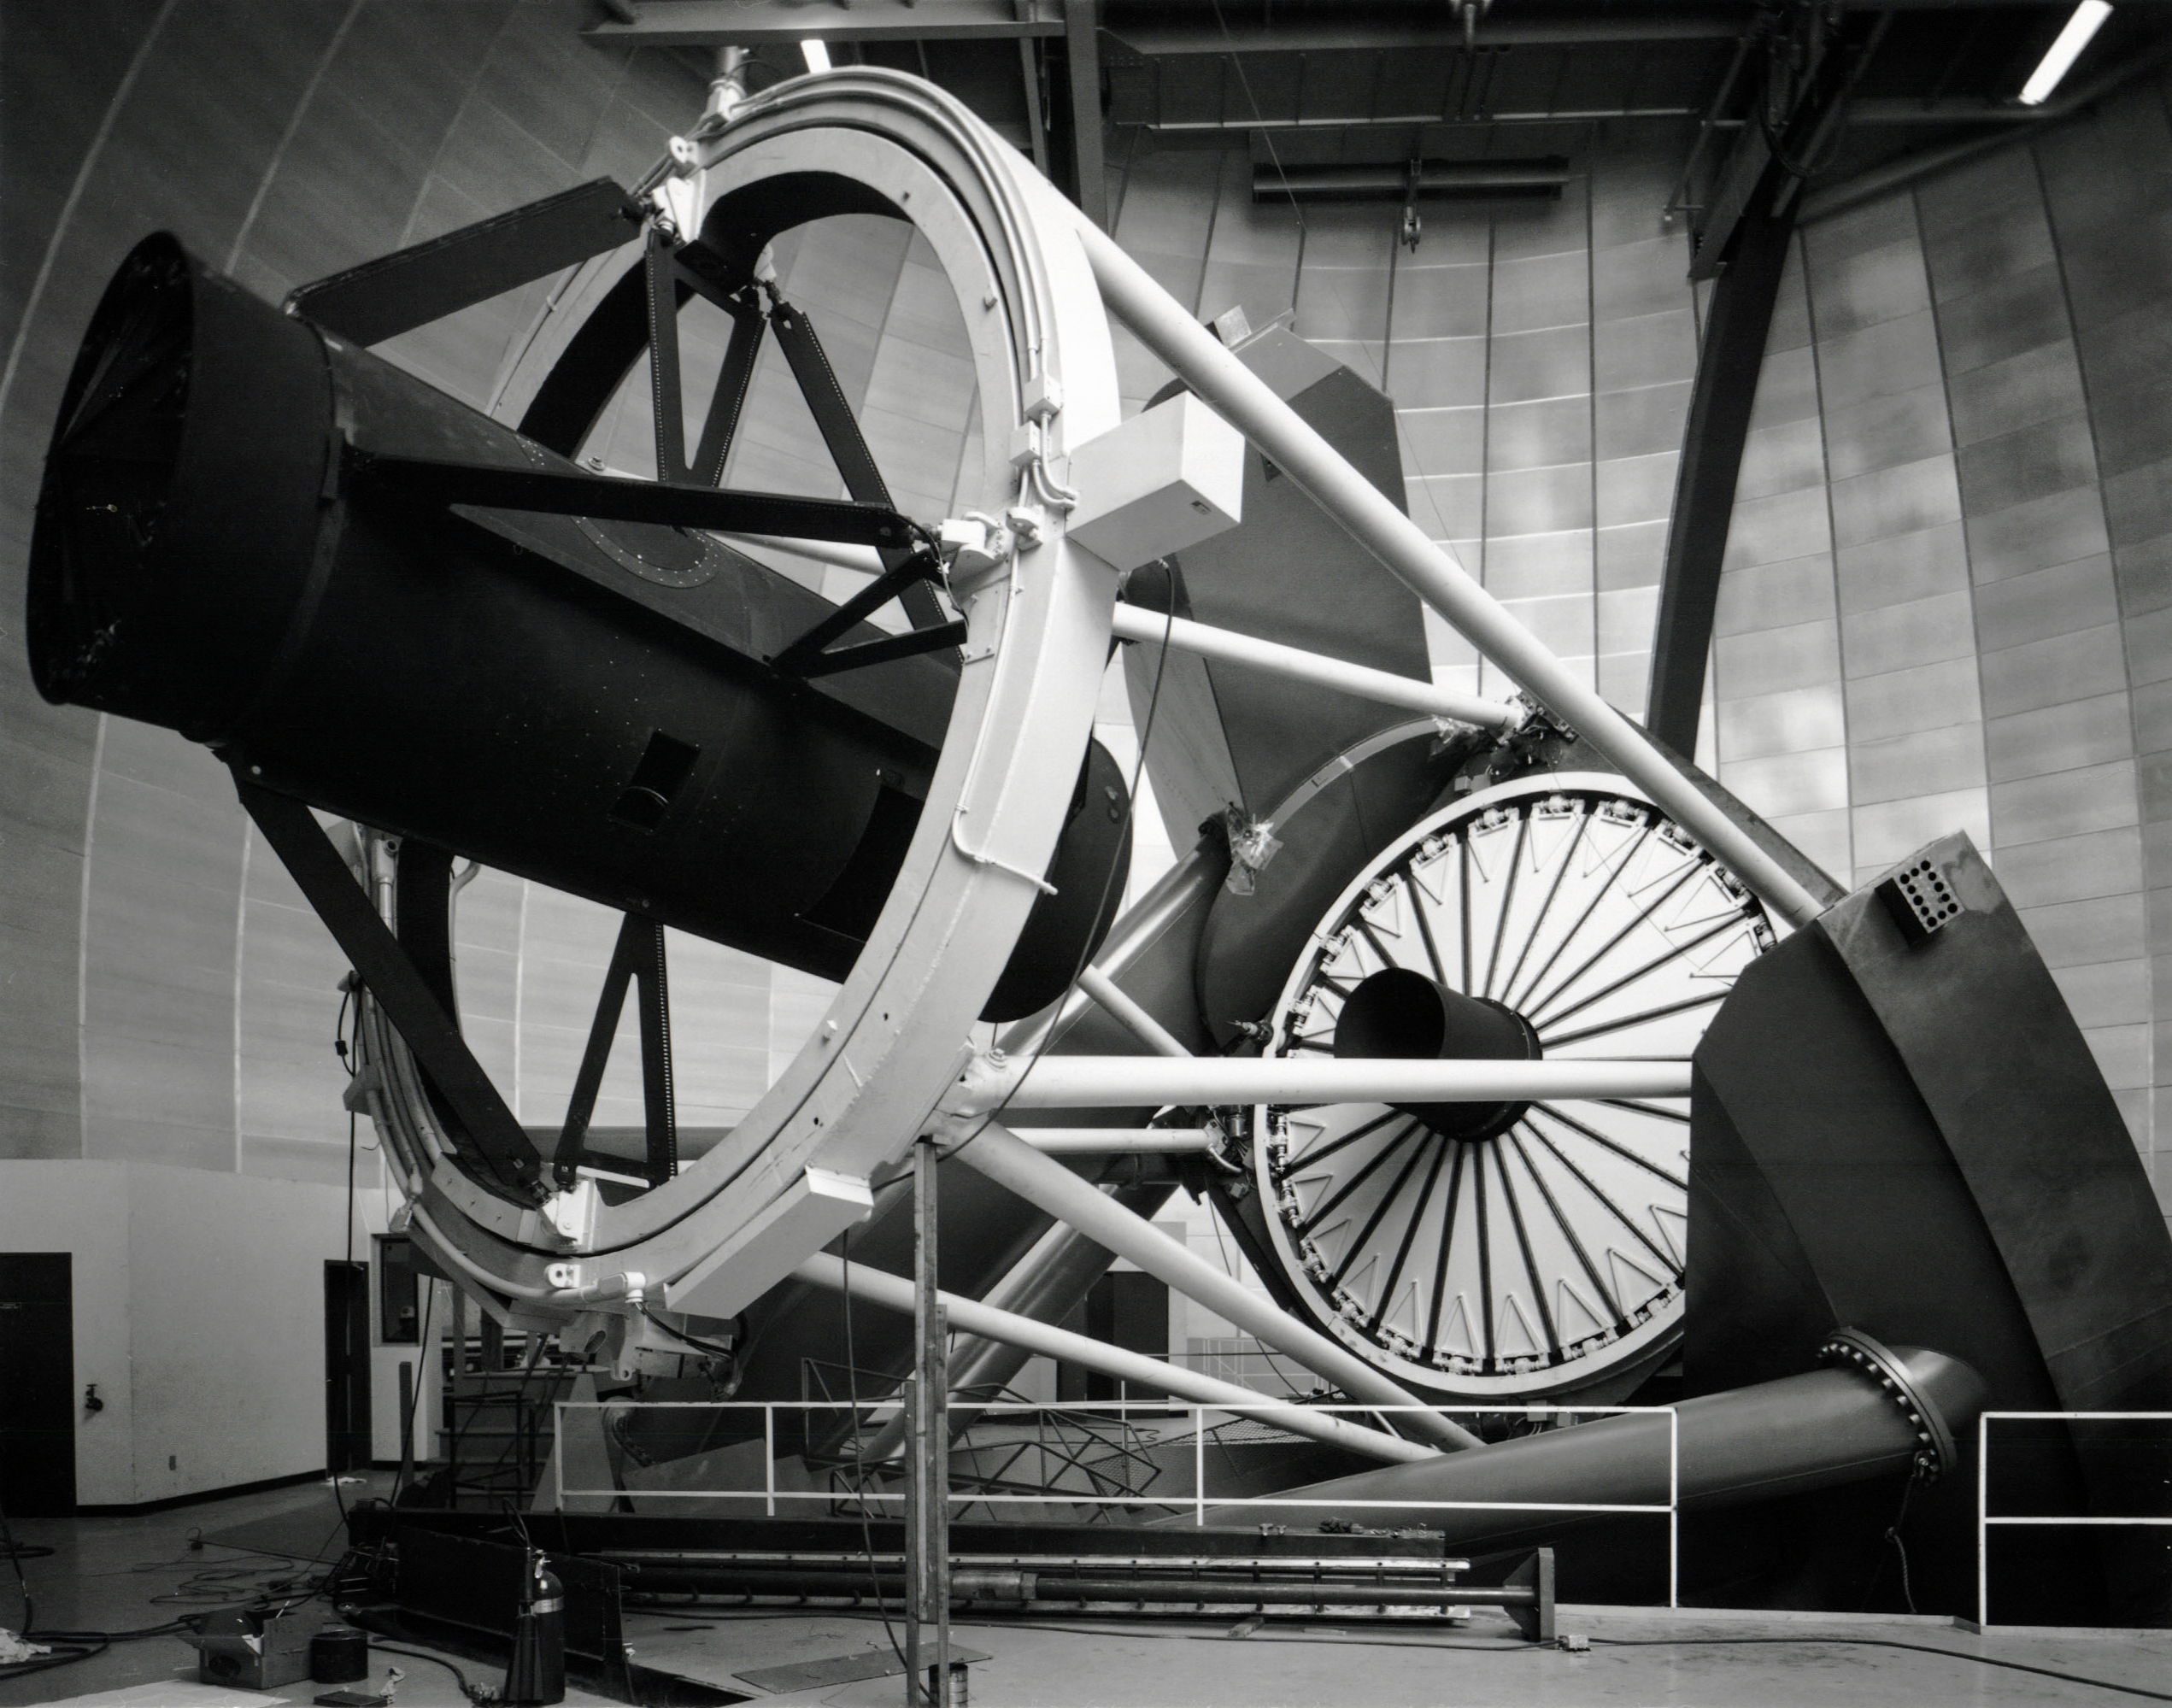

Nicholas U. Mayall 4-meter Telescope

A closeup view of the Nicholas U. Mayall 4-meter Telescope at Kitt Peak National Observatory.

Credit: NOIRLab/AURA/NSF